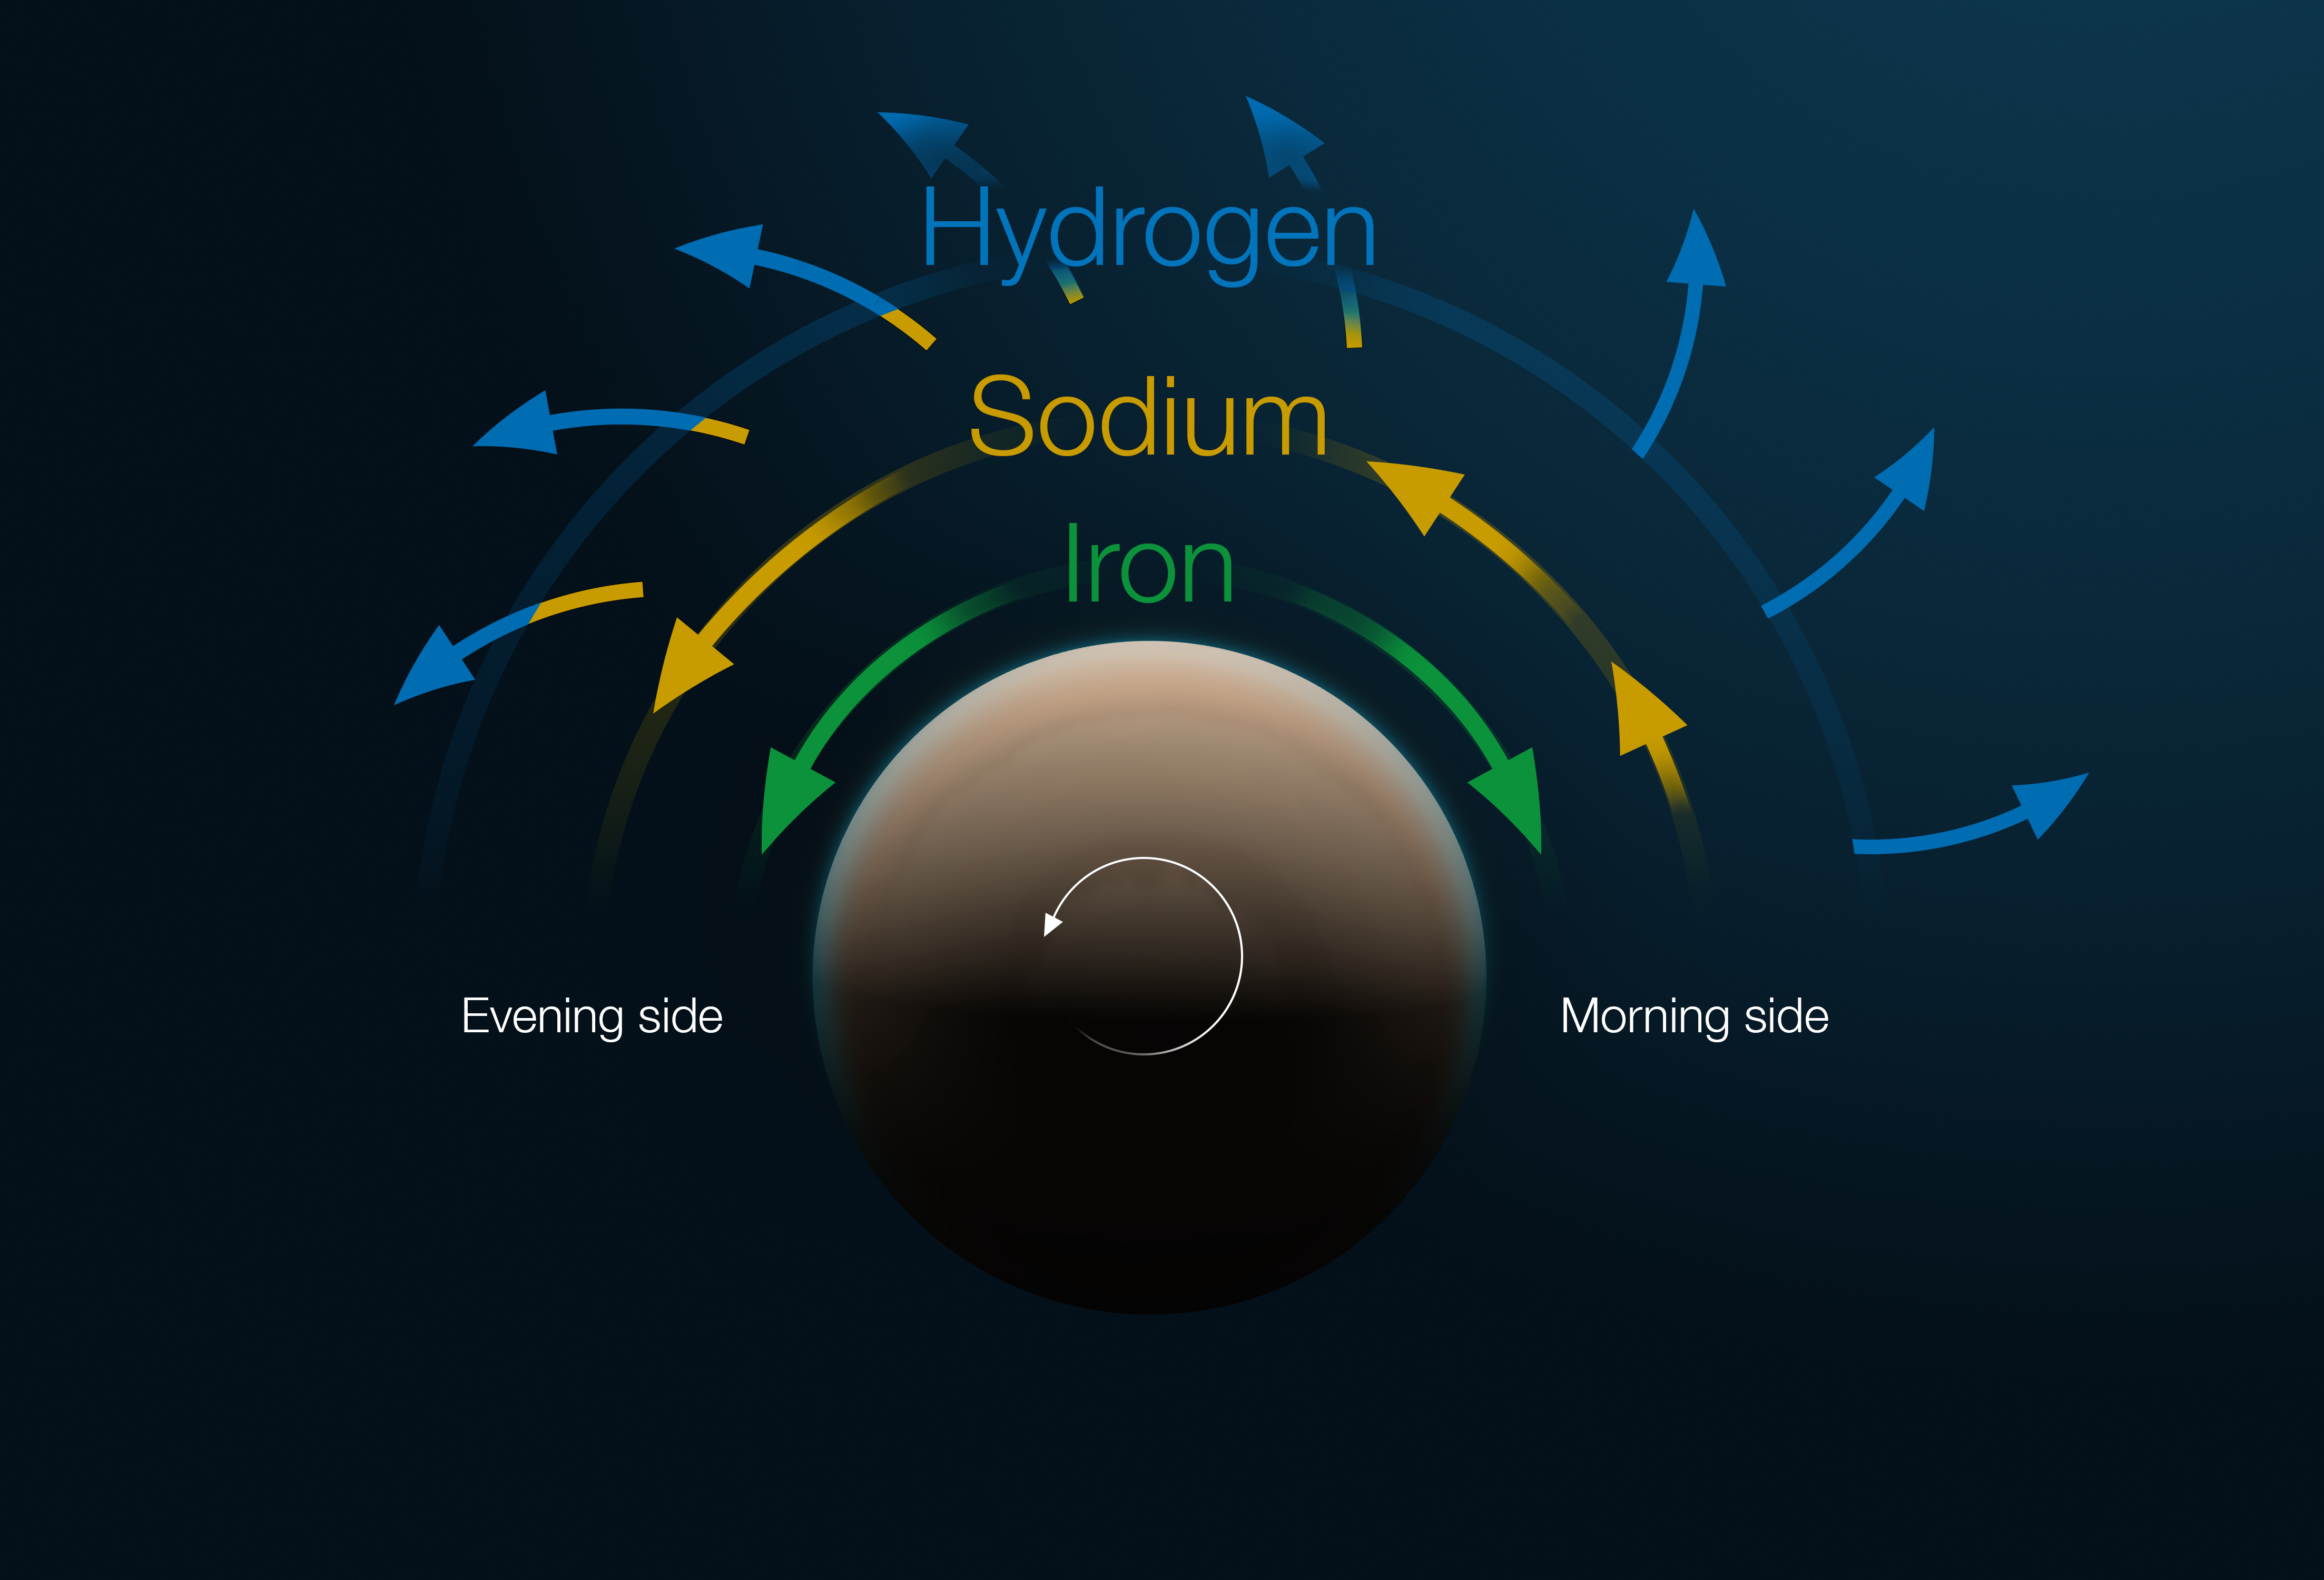

Structure and motion of the atmosphere of the exoplanet Tylos

This diagram shows the structure and motion of the atmosphere of the exoplanet Tylos (WASP-121b). The exoplanet is shown from above in this figure, looking at one of its poles. The planet rotates counter-clockwise, in such a way that it always shows the same side to its parent star, so it's always day on one half of the planet and night on the other. The transition between night and day is the "morning side" while the "evening side" represents the transition between day and night; its morning side is to the right and its evening side to the left.

As the planet crosses in front of its host star, atoms in the planet’s atmosphere absorb specific colours or wavelengths of the star’s light, which can be measured with a spectrograph. From this data –– obtained in this case with the ESPRESSO instrument on ESO’s Very Large Telescope –– astronomers can reconstruct the composition and velocity of different layers in the atmosphere.

The deepest layer is a wind of iron that blows away from the point of the planet where the star is directly overhead. Above this layer there is a very fast jet of sodium that moves faster than the planet rotates. This jet actually accelerates as it moves from the morning side to the evening side of the planet. Finally, there is an upper layer of hydrogen wind blowing outwards. This hydrogen layer overlaps with the sodium jet below it.

Credit: ESO/M. Kornmesser